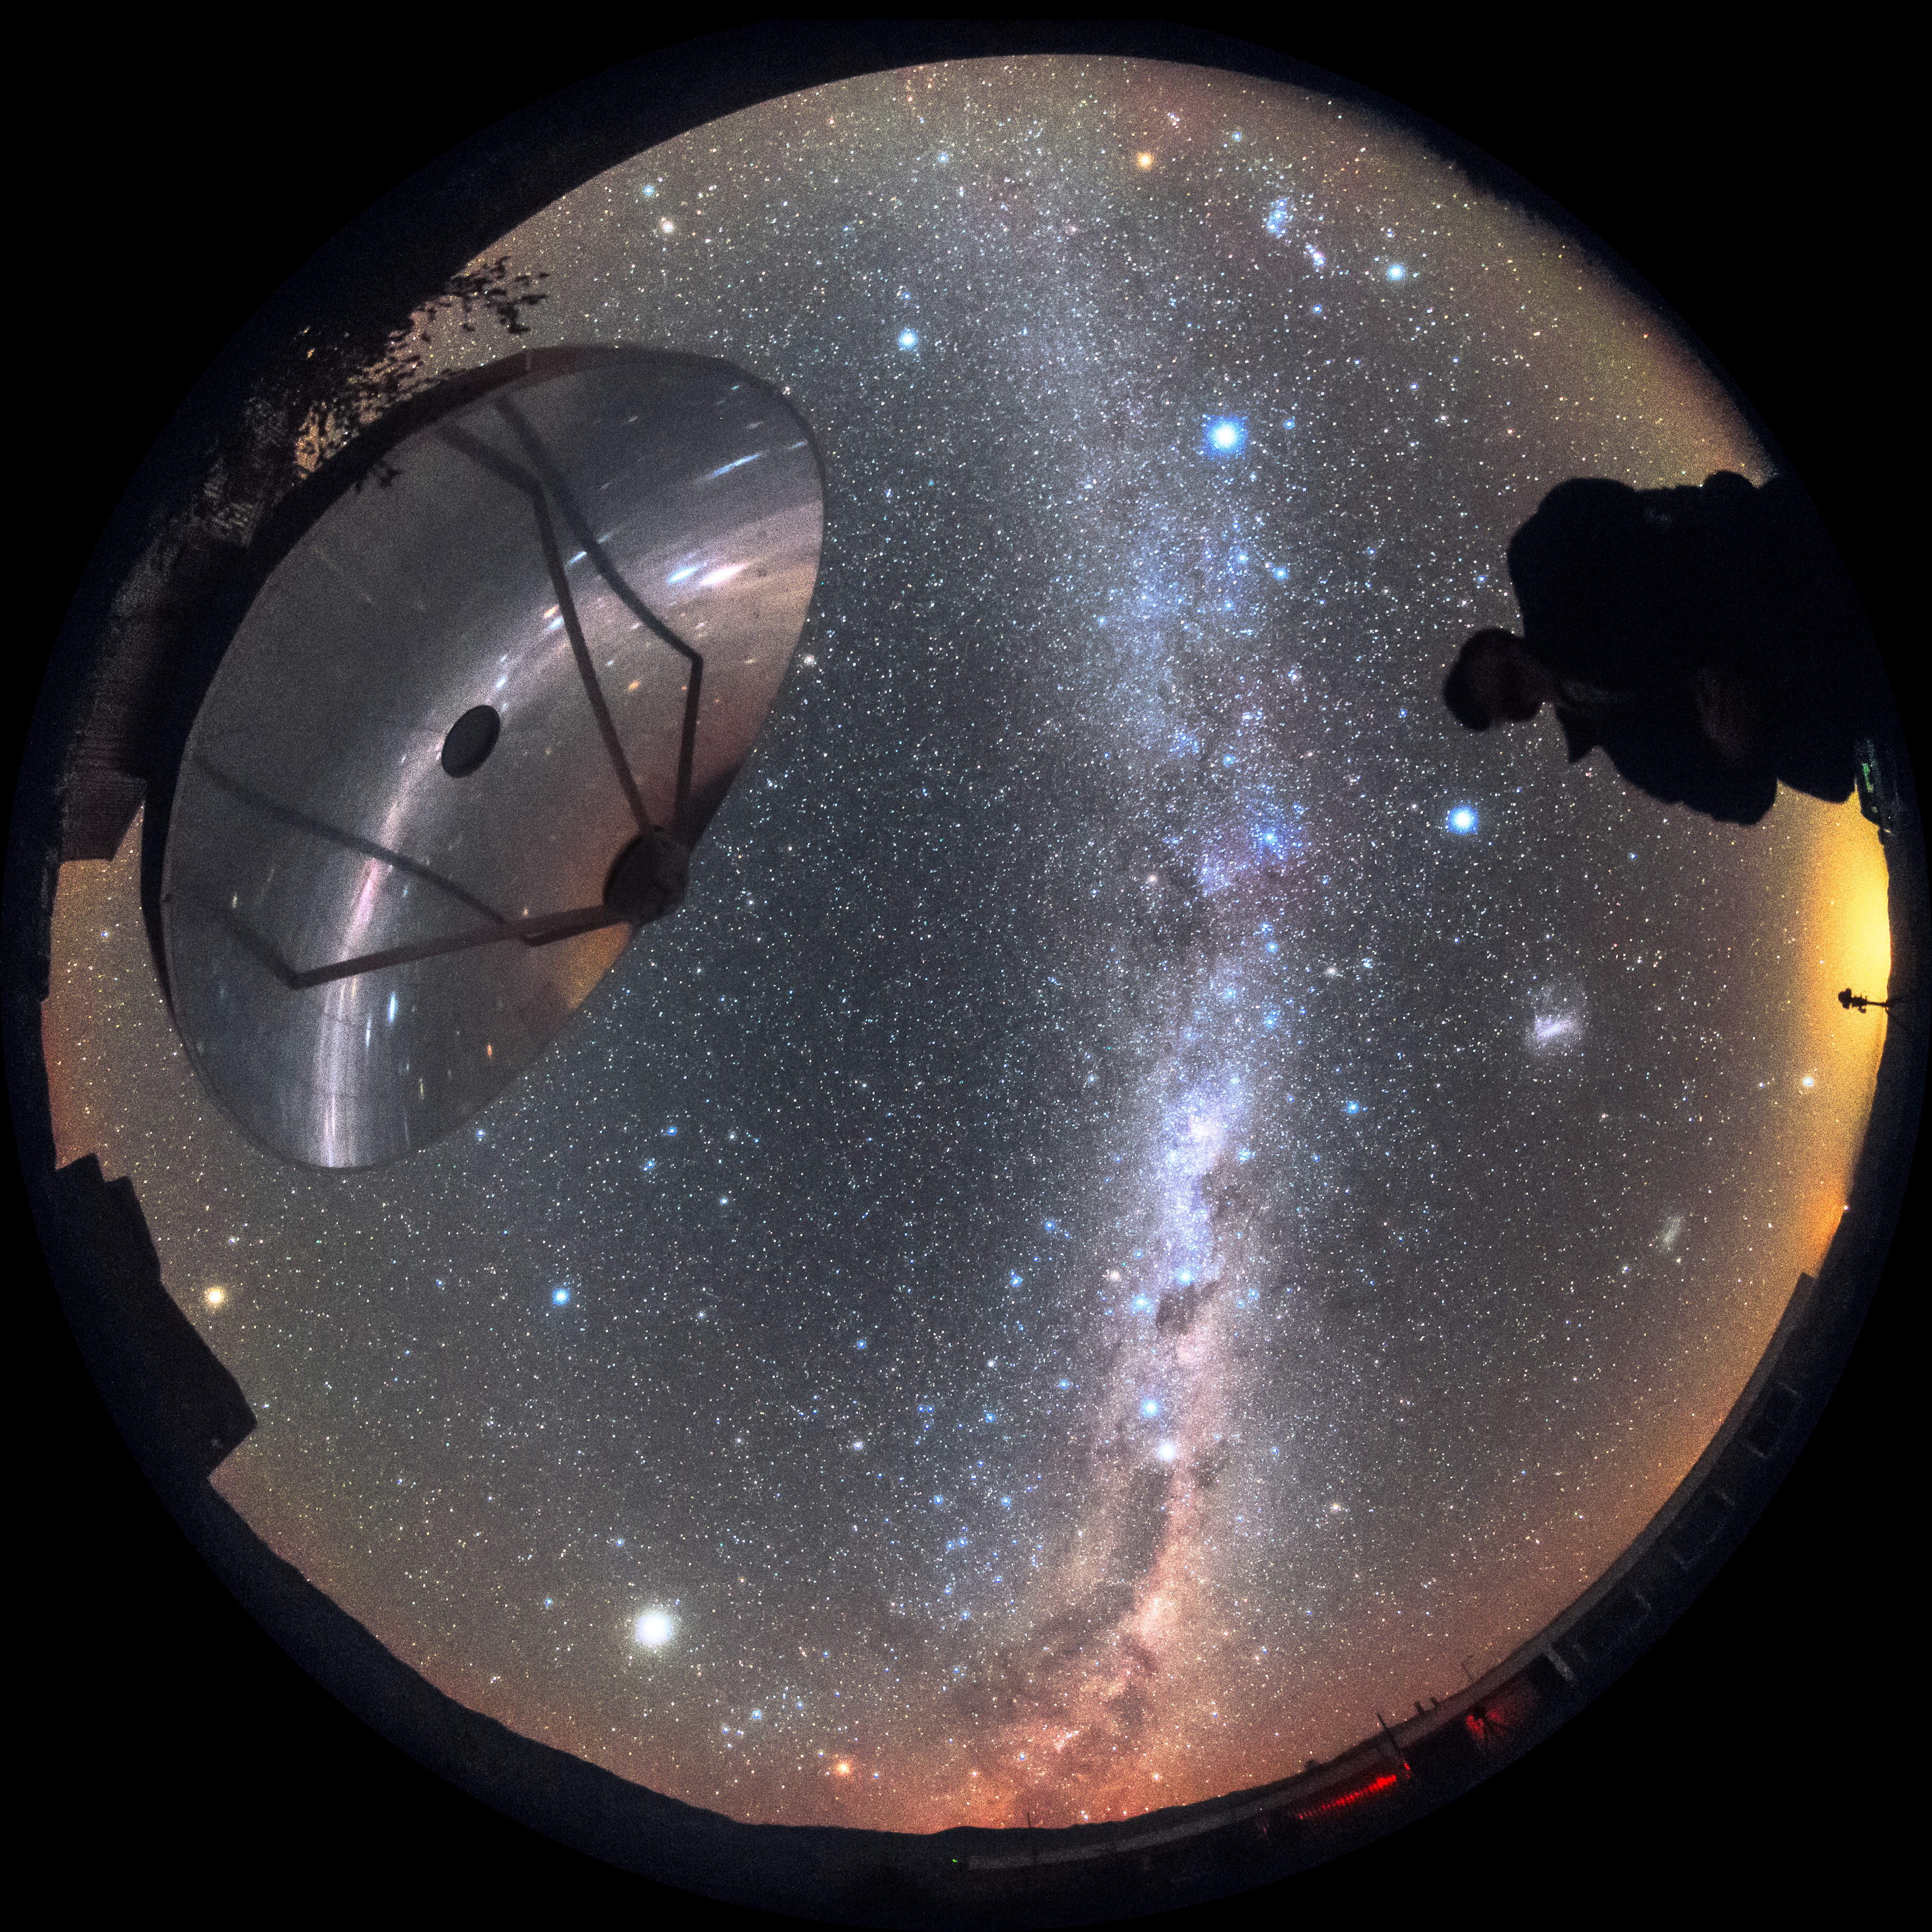

Reflecting starlight

The Swedish-ESO Submillimetre Telescope (SEST) sits under the night sky at its home, ESO’s La Silla Observatory. After seeing first light in 1987, it helped astronomers to study star formation and molecular clouds until it was decommissioned in 2003. SEST was among the earliest telescopes to see at large sub-millimetre wavelengths; it was the only such instrument in the Southern Hemisphere at the time of its first light. It is superseded by the instruments APEX and ALMA.

Credit: Sangku Kim/ESO